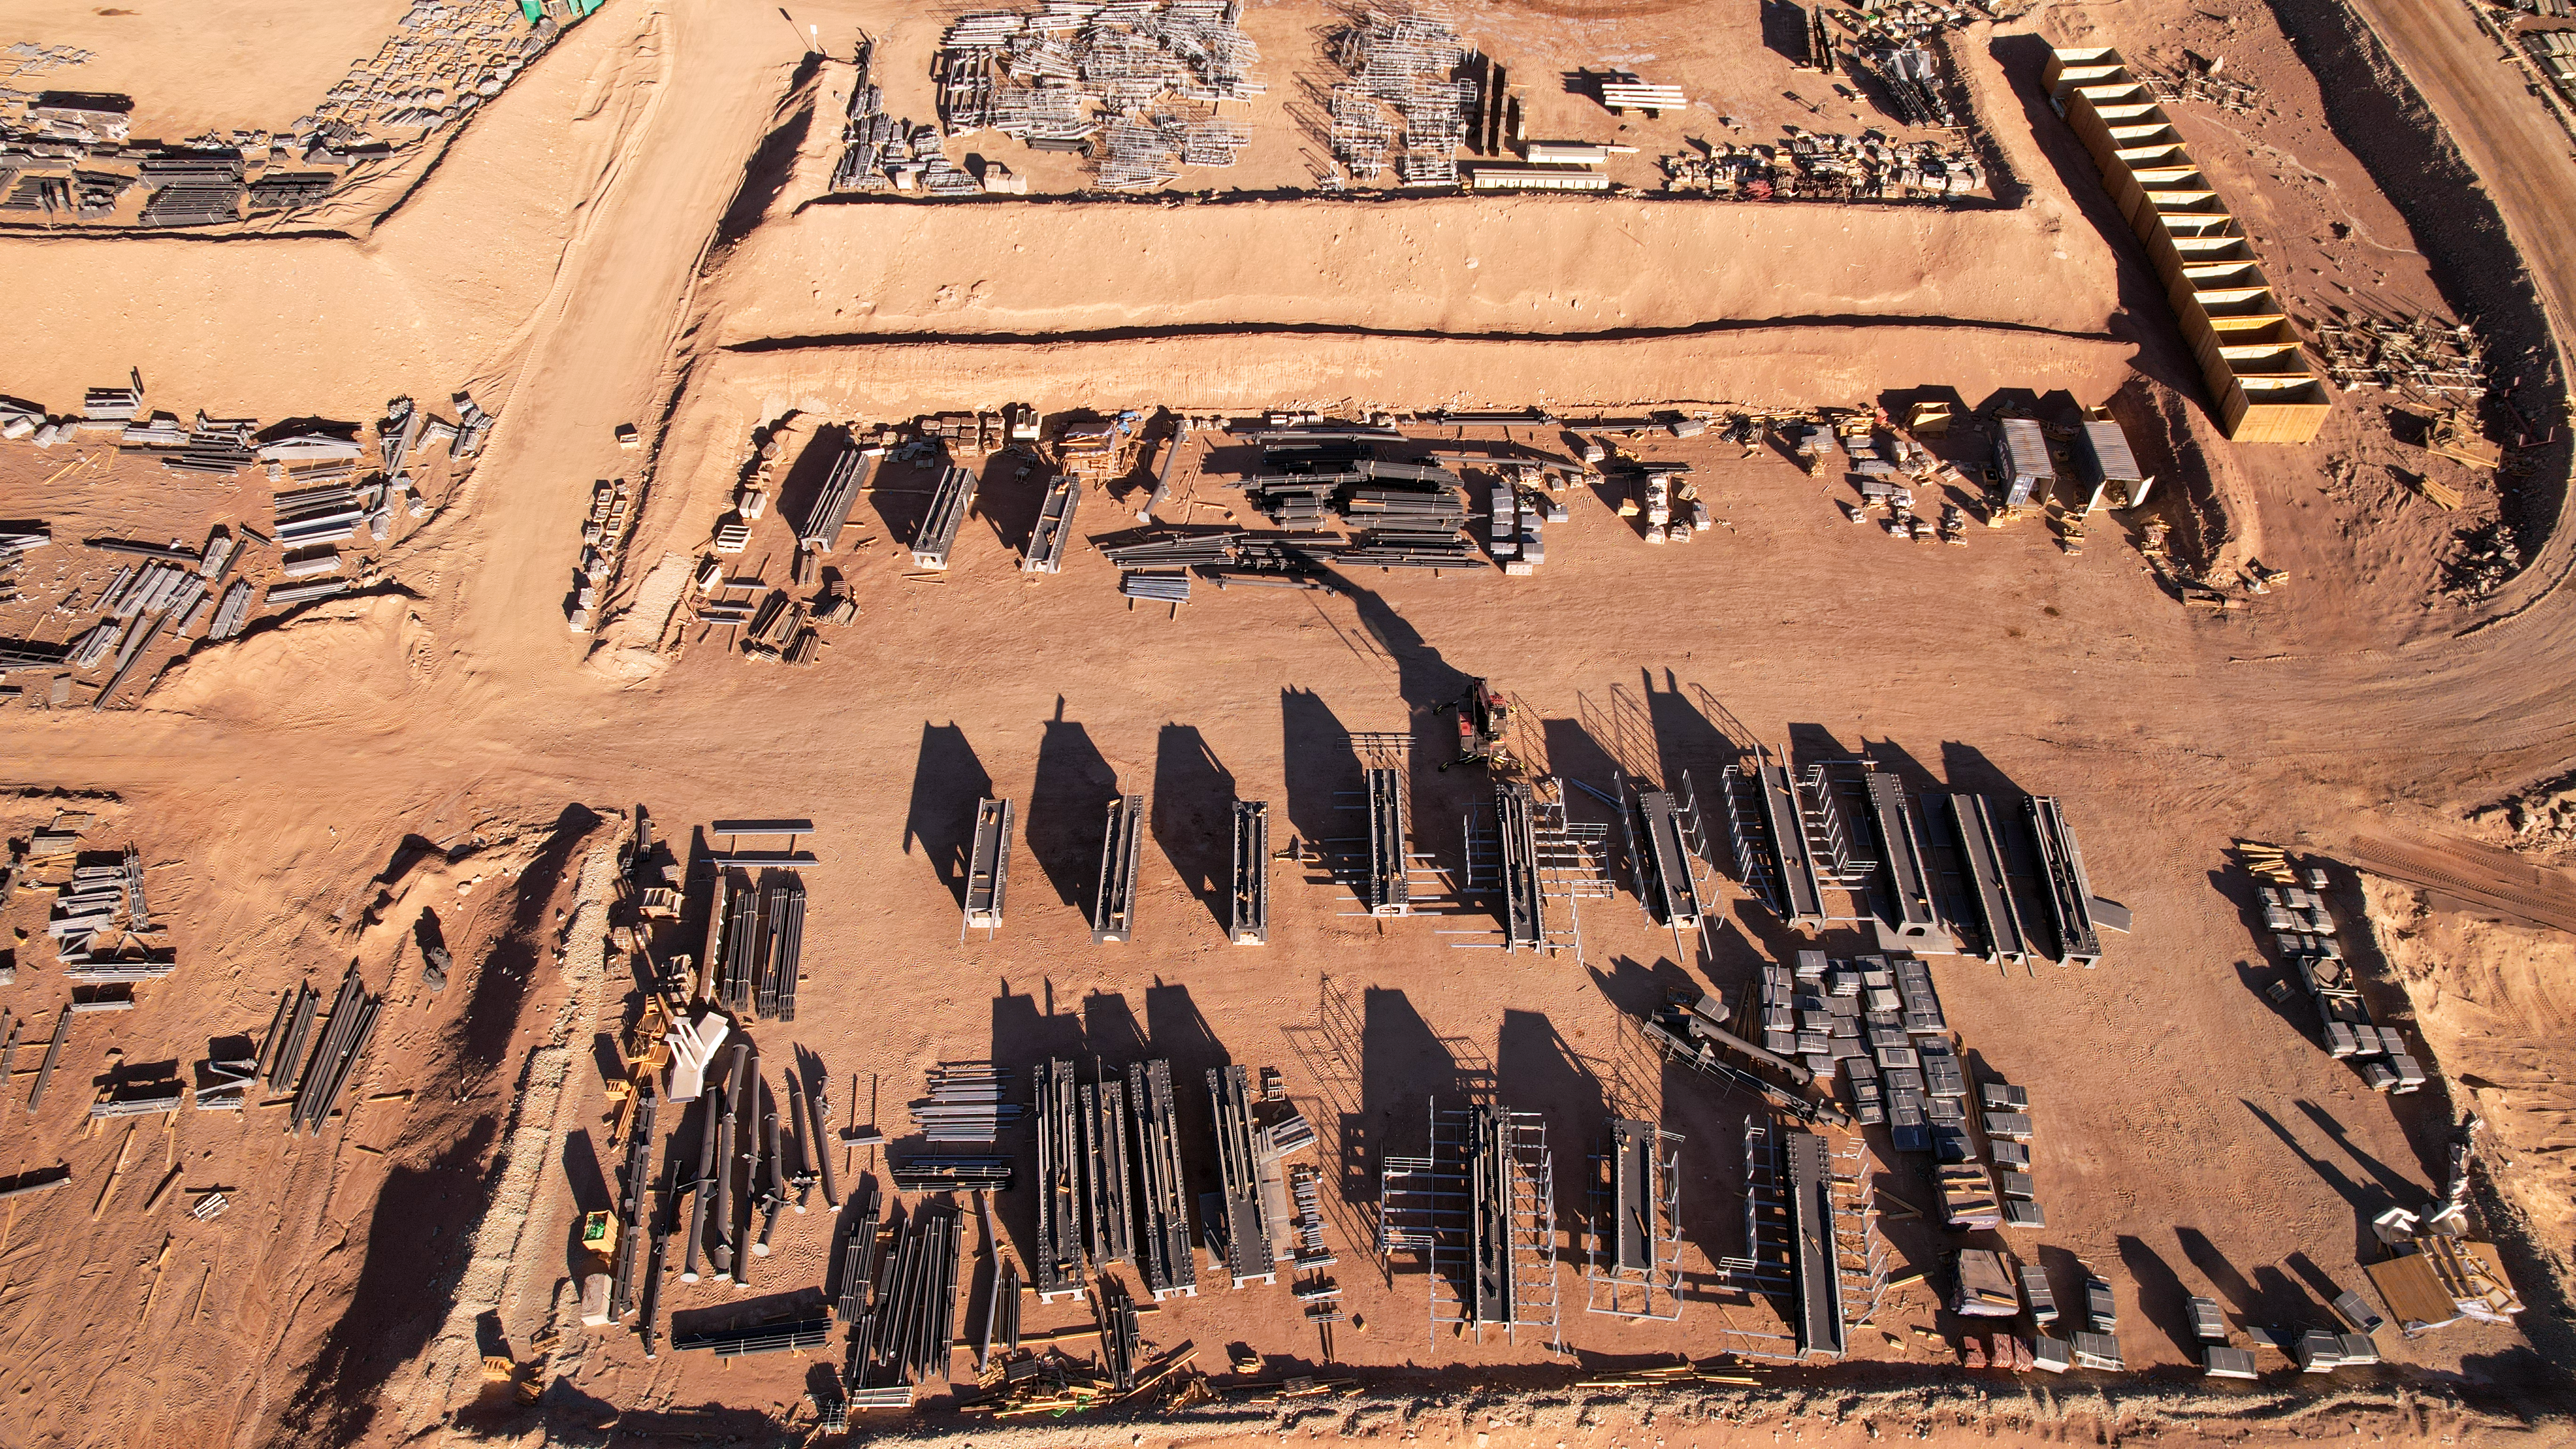

Building blocks of the ELT dome

At the base camp of ESO’s Extremely Large Telescope (ELT), pieces of the telescope dome are lined up and waiting to be brought up the hill to the top of Cerro Armazones. The dome, a mammoth structure 80 metres tall and weighing 6100 tonnes, is brought together like pieces of a LEGO set.

Credit: ESO/G. Vecchia